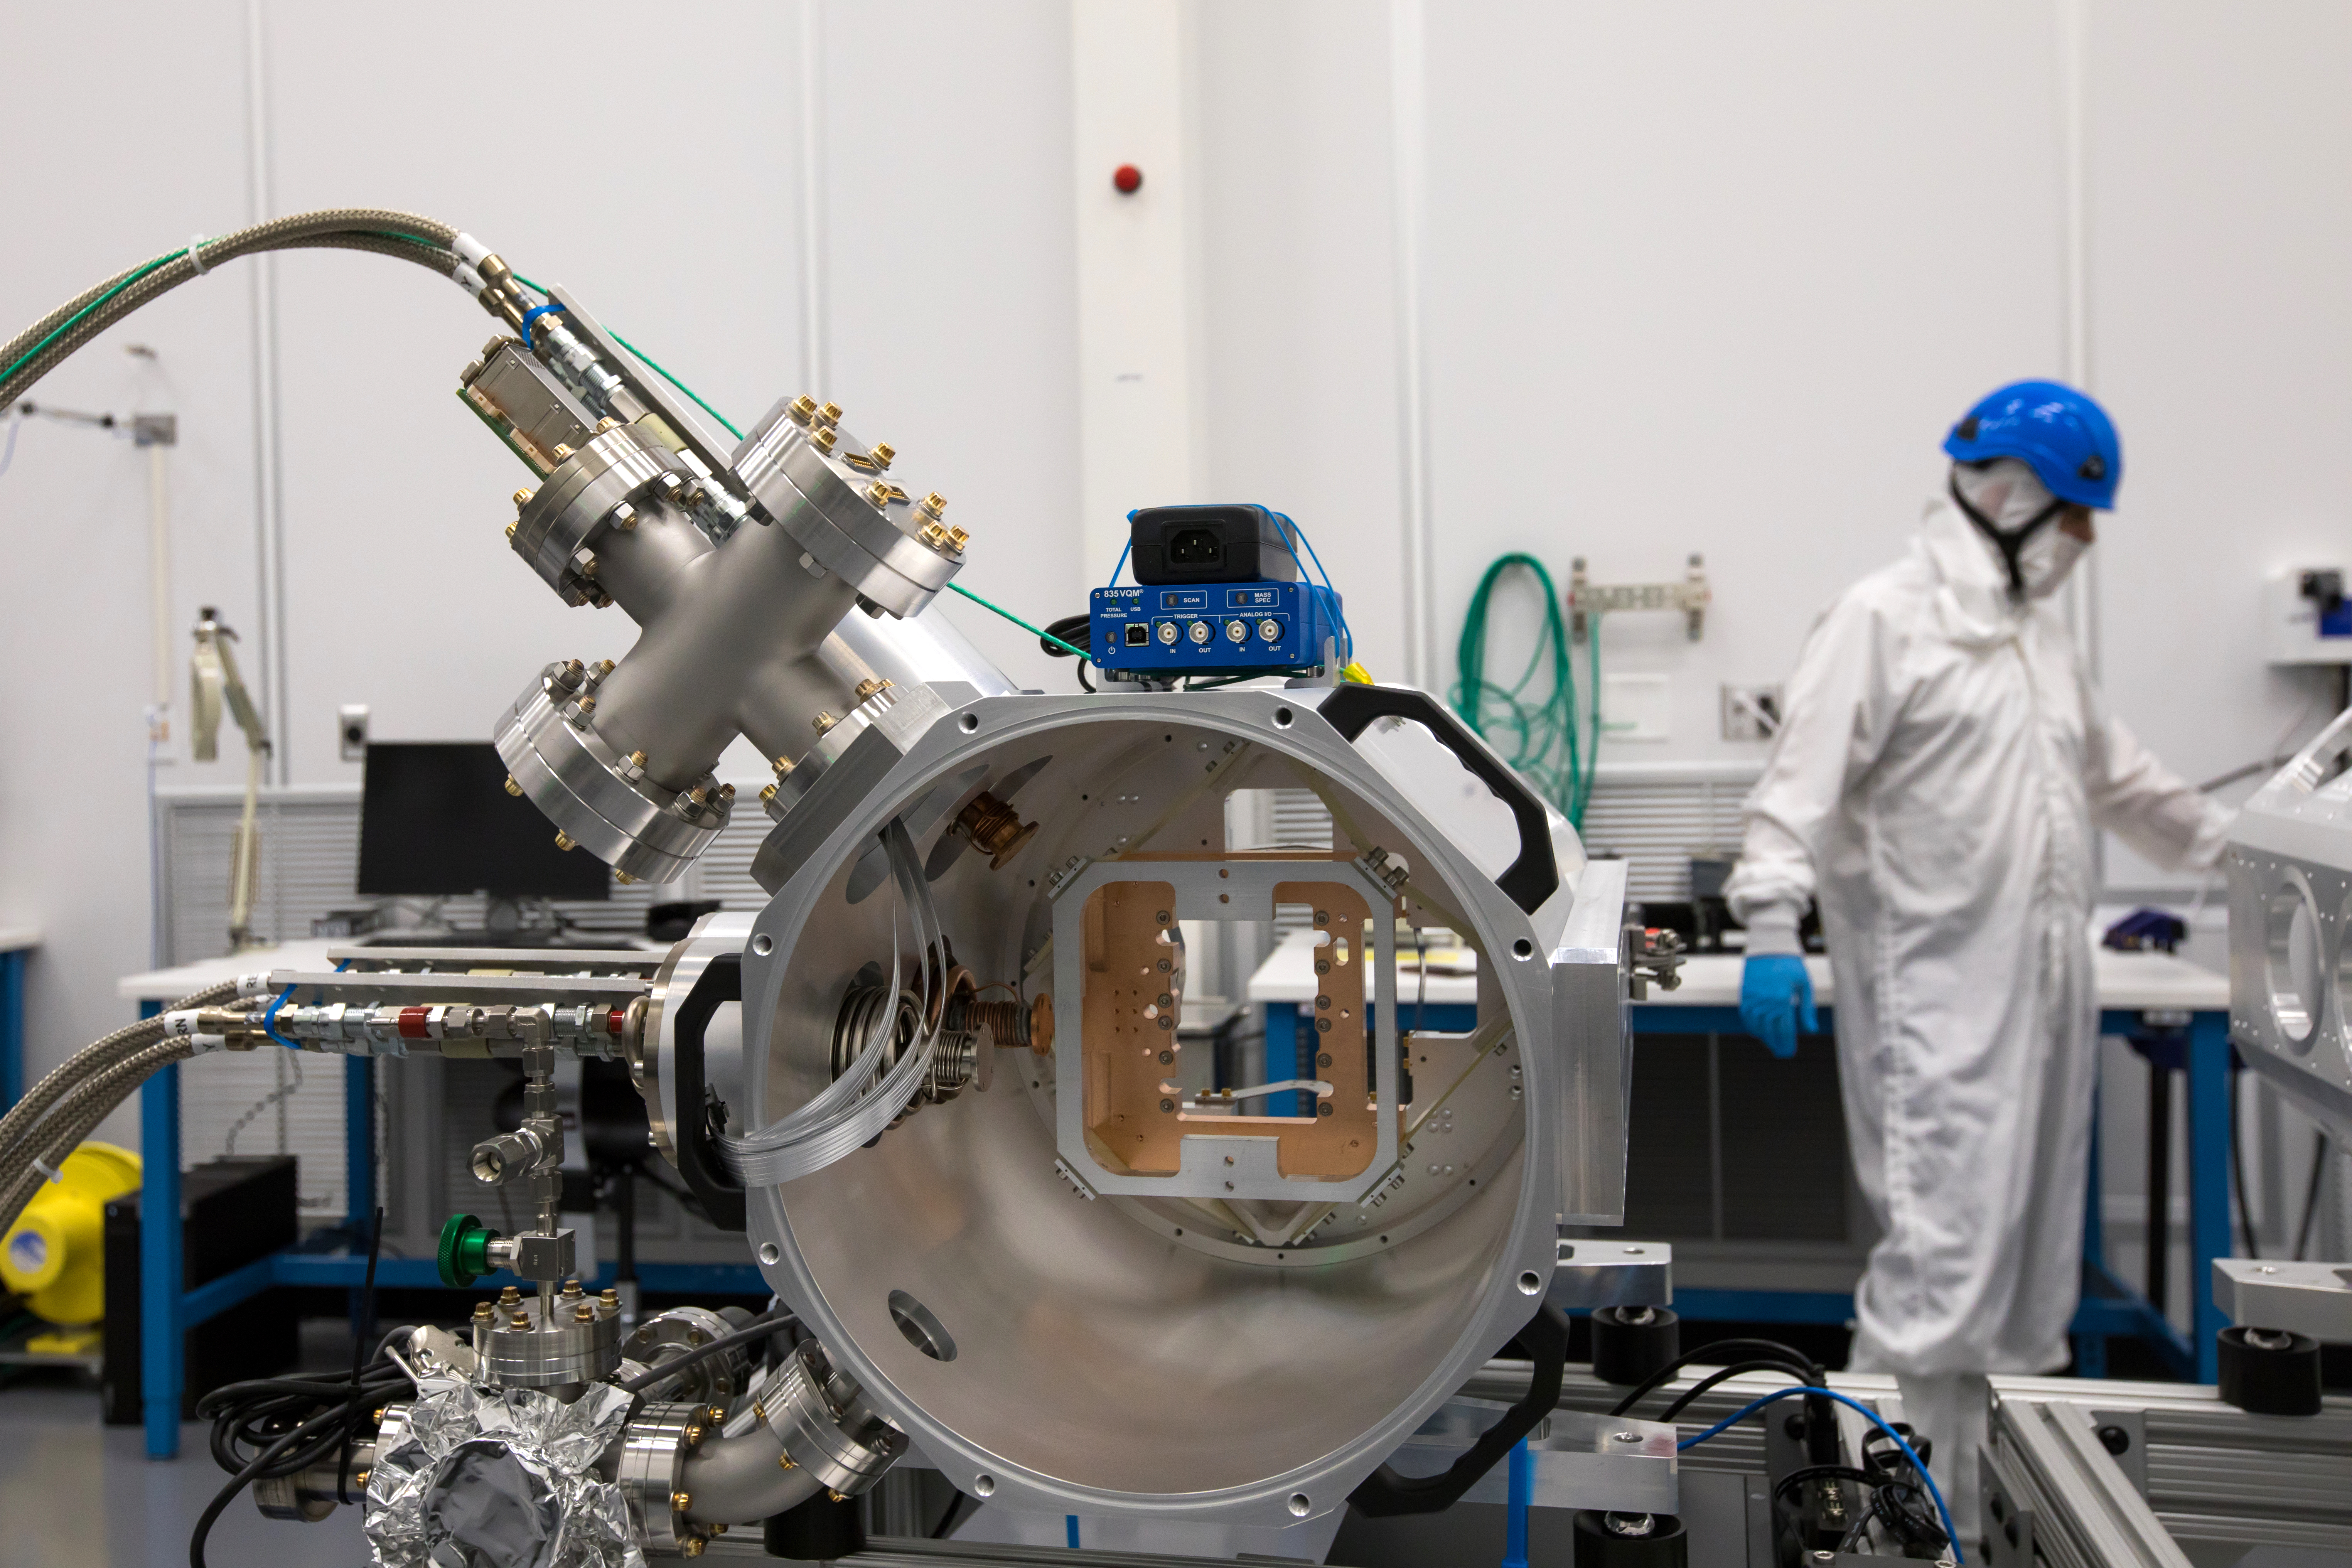

LSST Camera's First Sensor Array Arrives

Vera C. Rubin Observatory is currently under construction in Chile. The U.S. Department of Energy’s SLAC National Accelerator Laboratory is leading the construction of its Legacy Survey of Space and Time (LSST) camera – the largest digital camera ever built for astronomy.

Major milestone: The first of 21 "science rafts" for the 3.2-gigapixel LSST camera from Brookhaven National Lab. The rafts are arrays of nine imaging sensors, or CCDs, each with 4K-by-4K pixels. The LSST camera will be the largest digital camera ever built for astronomy. It will provide researchers with the widest, deepest and fastest views of the night sky for unprecedented studies of the Milky Way, the solar system, dark matter, dark energy, and much more. SLAC is assembling and testing the camera from parts built by a large collaboration of labs and universities.

LSST is funded by the National Science Foundation (NSF), the Department of Energy (DOE) Office of Science, and private funding raised by the LSST Corporation. For more information, visit: lsst.slac.stanford.edu/.

Credit: Dawn Harmer/SLAC National Accelerator Laboratory